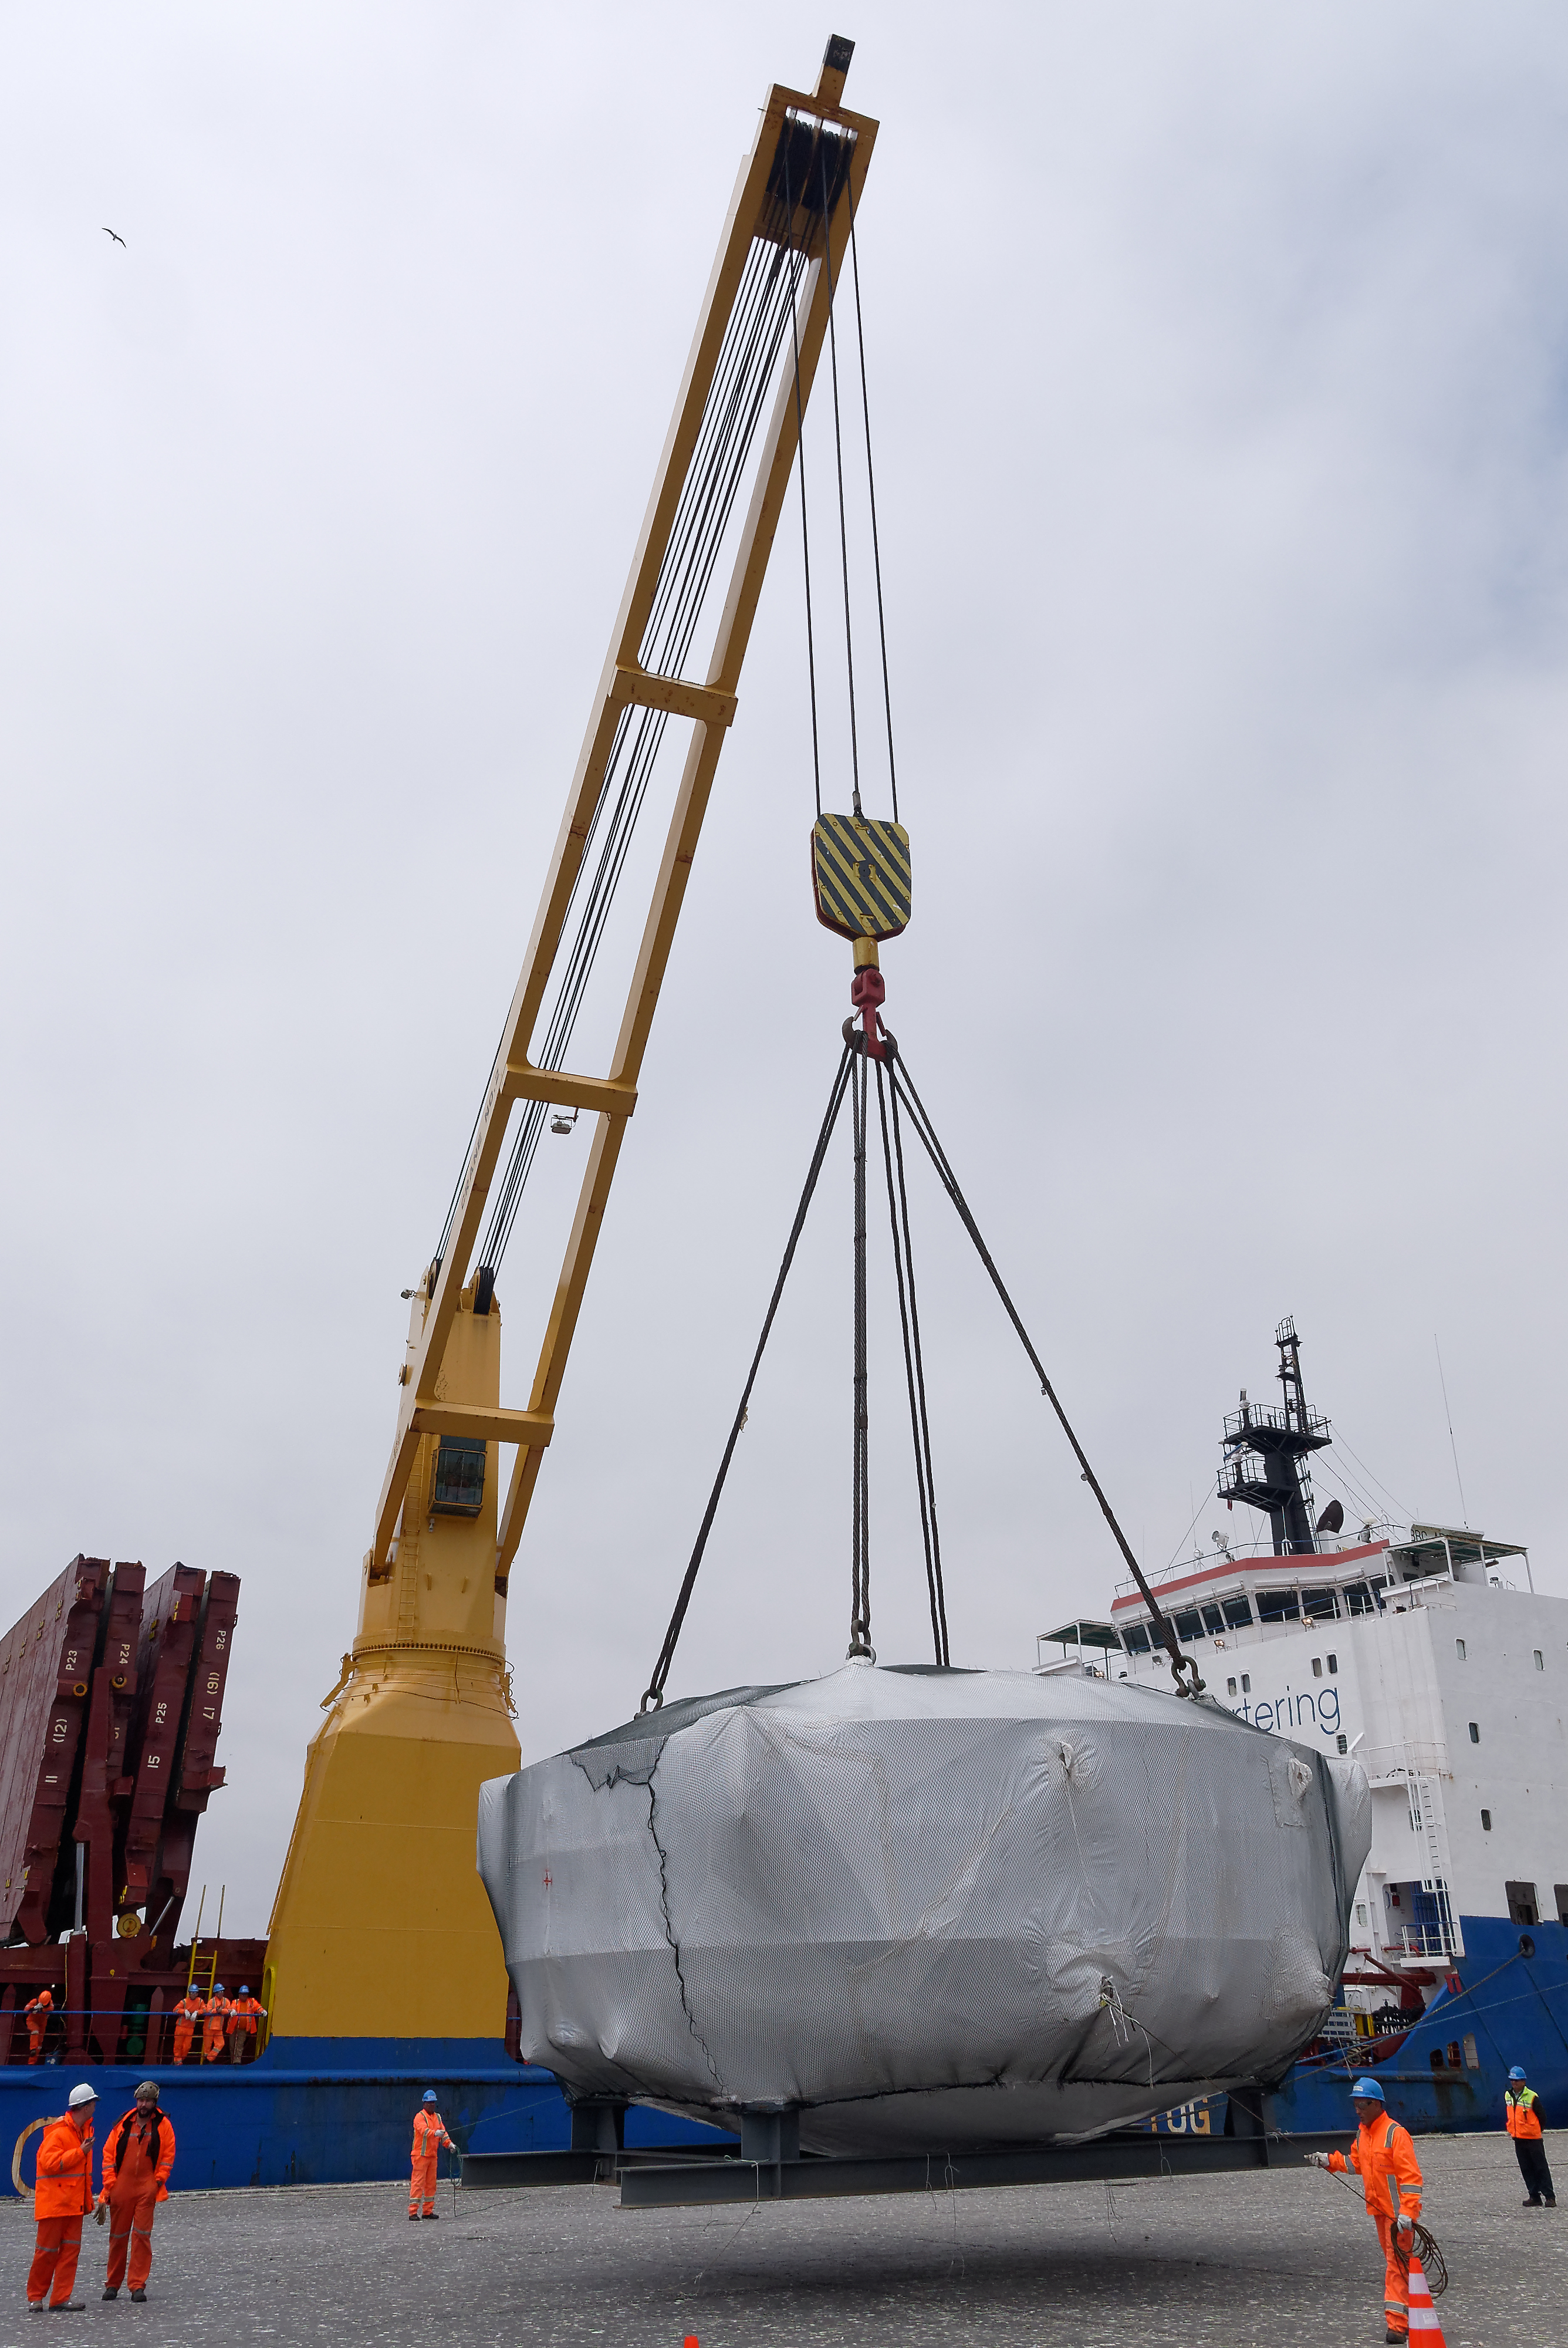

Coating Chamber Arrives in Chile

The LSST Coating Chamber arrived at the Port of Coquimbo on October 25th, after a ocean voyage that began on September 7th in Antwerp, Belgium. For four days after its arrival, the Coating Chamber was prepared, split into two pieces (top and bottom), and loaded onto the specialized transport vehicles that will carry it to the summit of Cerro Pachón.

Credit: Rubin Observatory/NSF/AURA